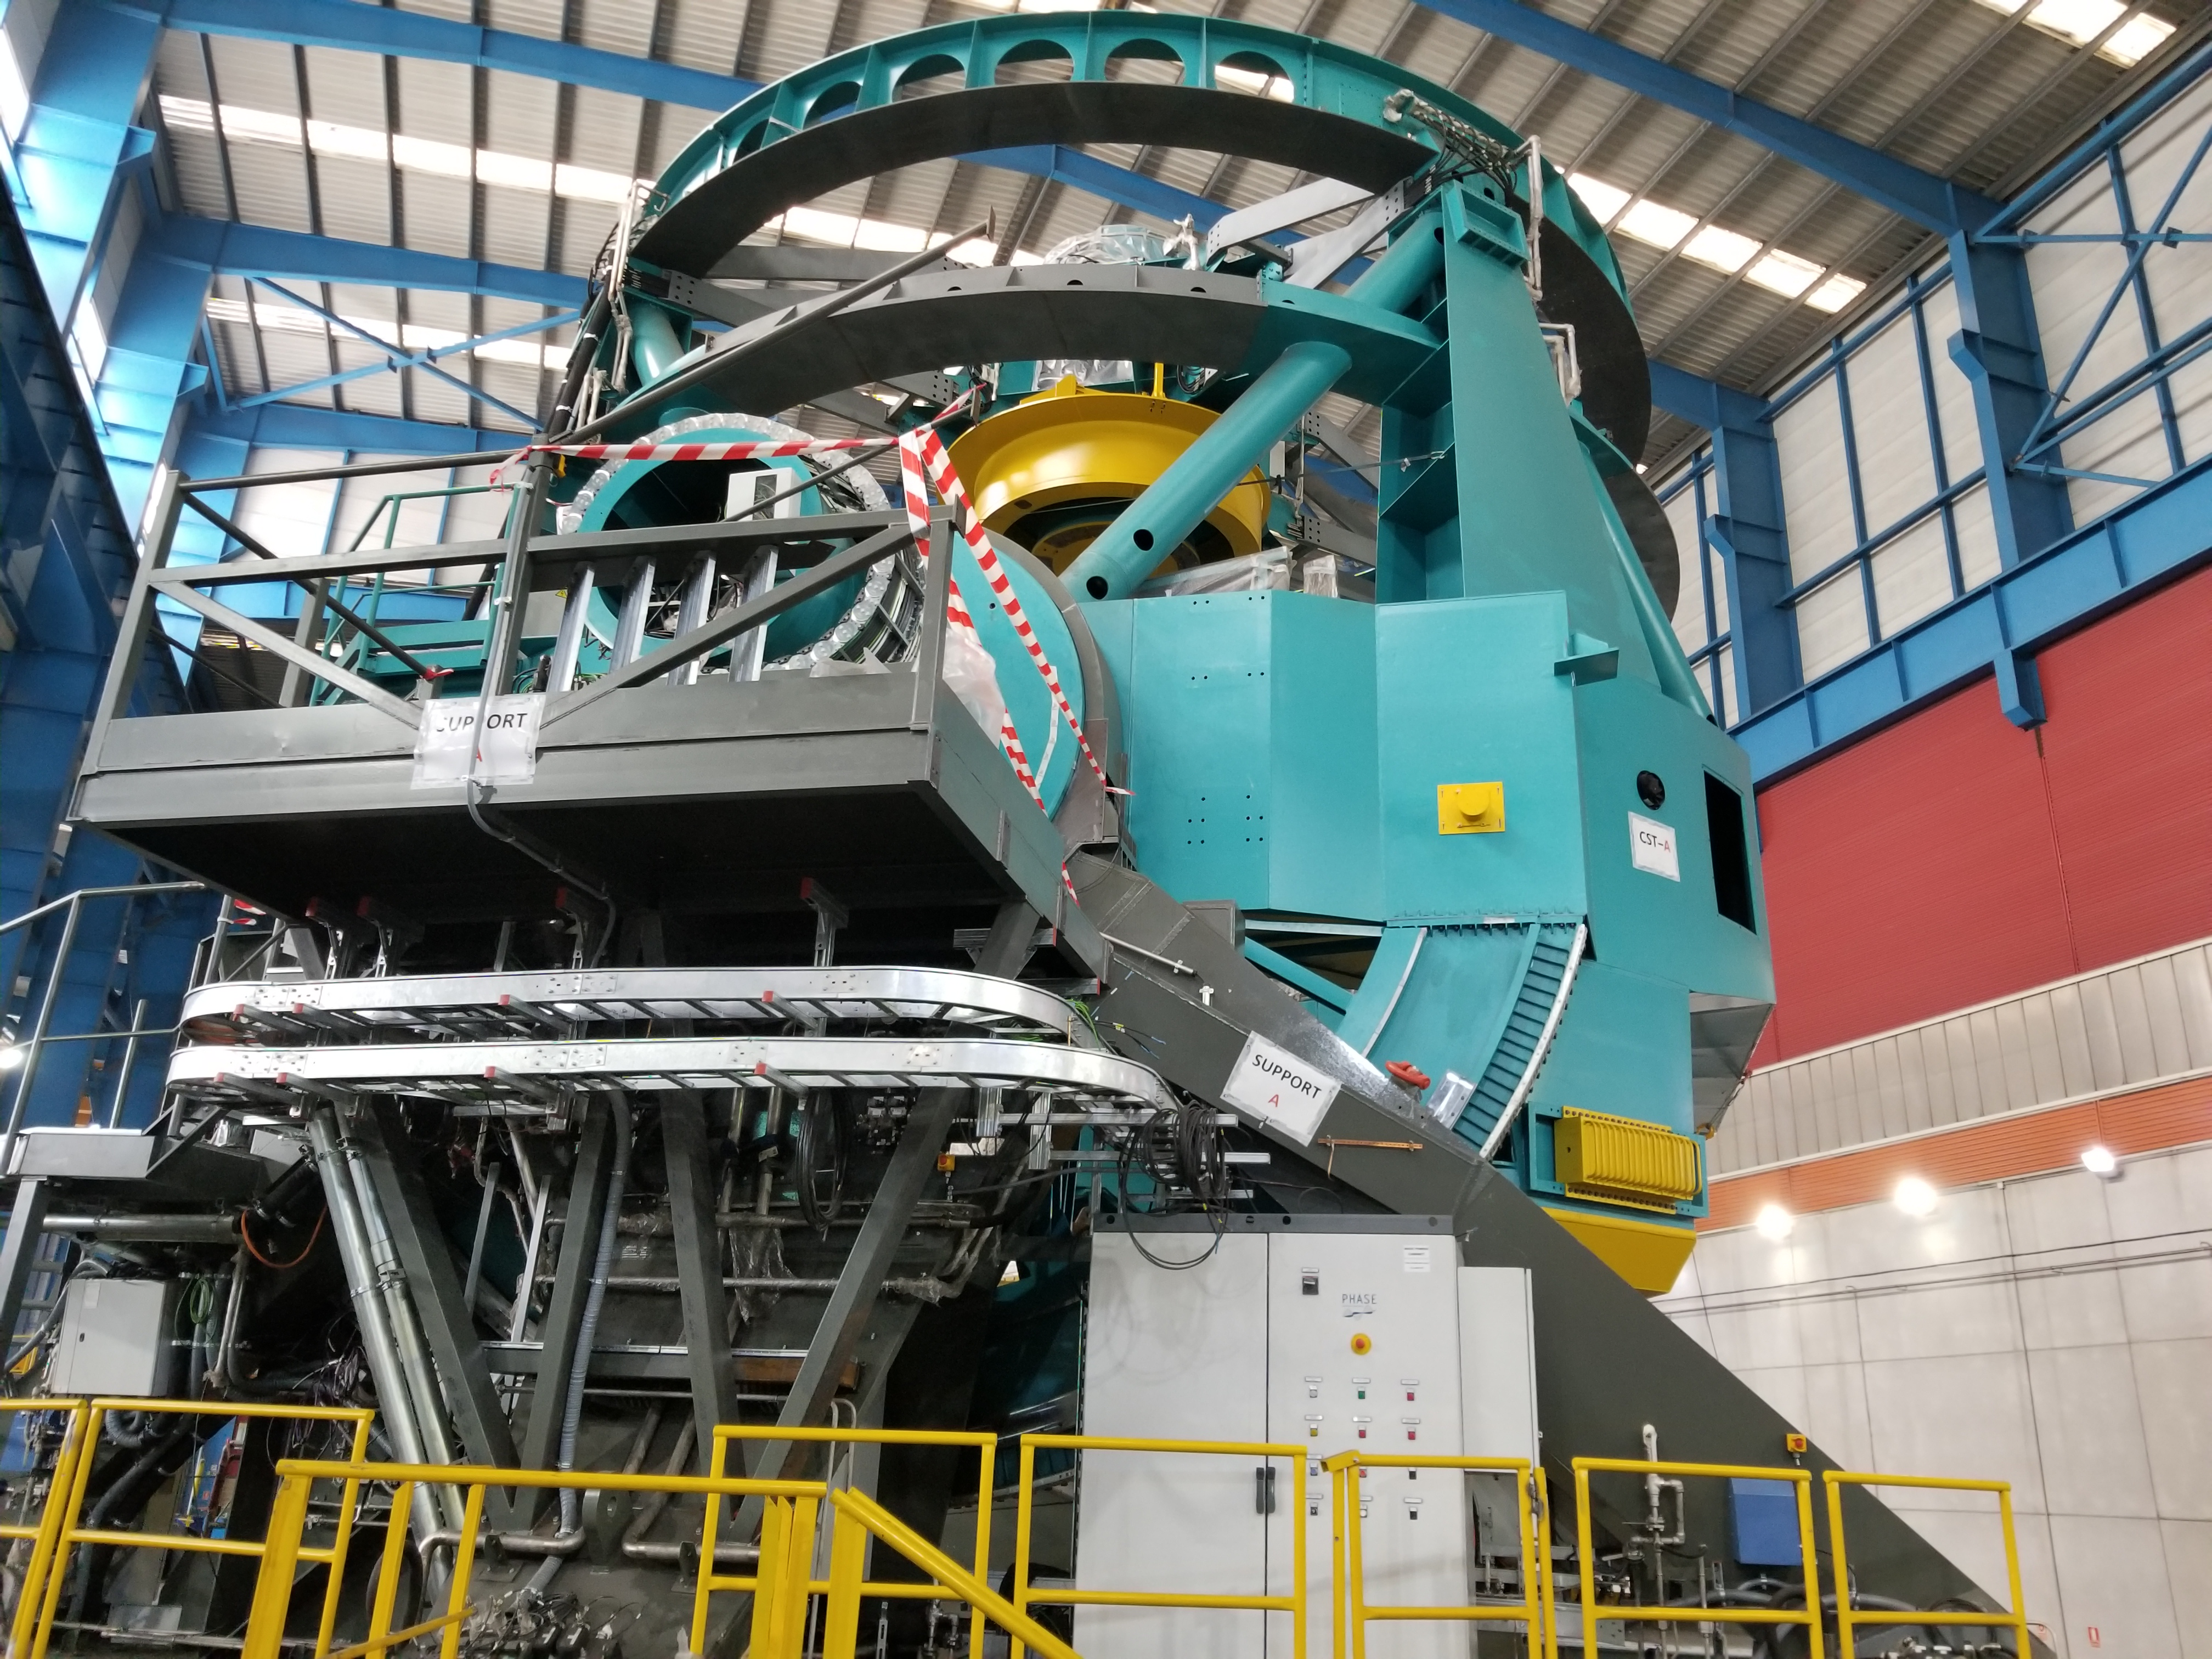

TMA Safety Review

An LSST team spent 5 days in Spain this month, conducting a thorough safety review of the Telescope Mount Assembly (TMA), at vendor Asturfeito. LSST Safety Manager Chuck Gessner, Telescope and Site Technical Manager Shawn Callahan, Senior Systems Engineer Austin Roberts, and Lead Electrical Engineer Oliver Wiecha inspected the numerous safety features included in the structure of the TMA.

Credit: Rubin Observatory/NSF/AURA